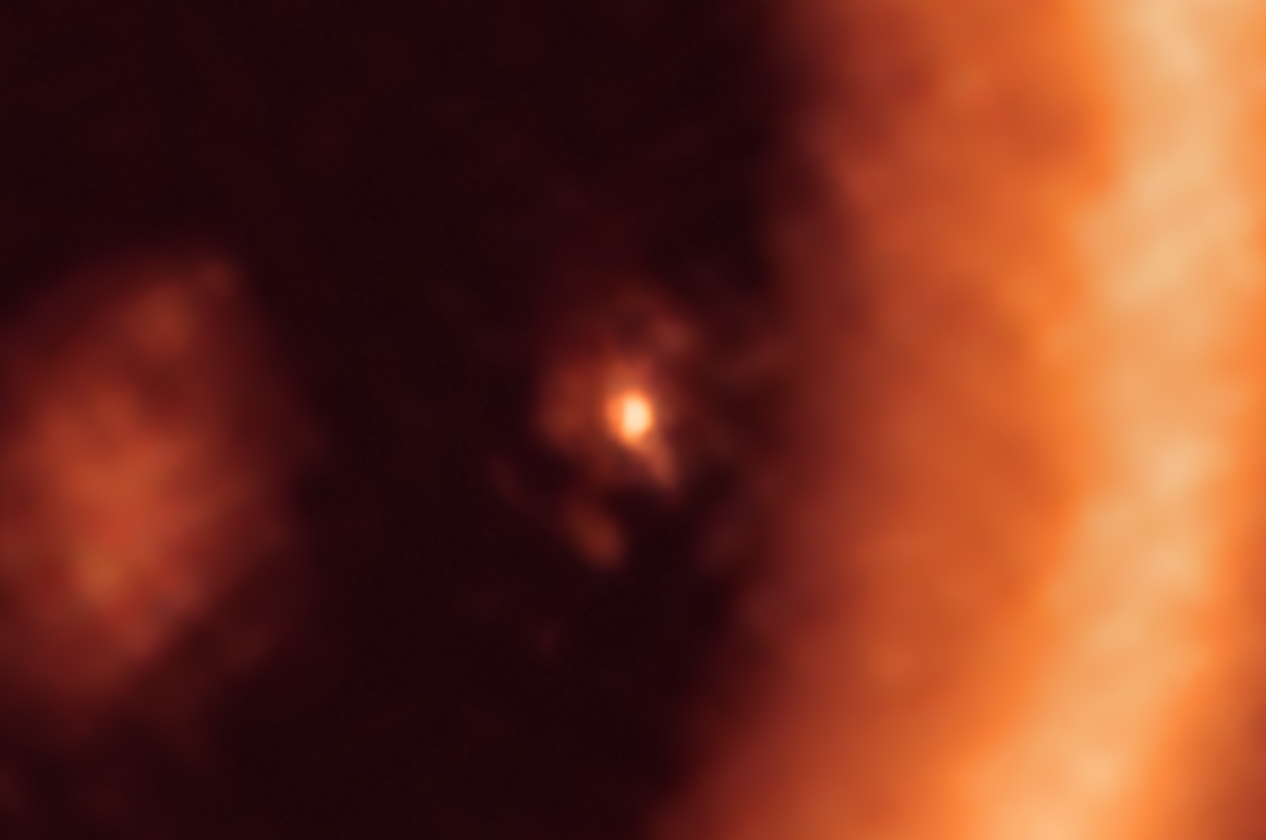

Moon-forming disc around the PDS 70c exoplanet as seen with ALMA

This image, taken with the Atacama Large Millimeter/submillimeter Array (ALMA), in which ESO is a partner, shows a close-up view on the moon-forming disc surrounding PDS 70c, a young Jupiter-like gas giant nearly 400 light-years away. It shows this planet and its disc centre-front, with the larger circumstellar ring-like disc taking up most of the right-hand side of the image. The dusty circumplanetary disc is as large as the Sun-Earth distance and has enough mass to form up to three satellites the size of the Moon.

Credit: ALMA (ESO/NAOJ/NRAO)/Benisty et al.